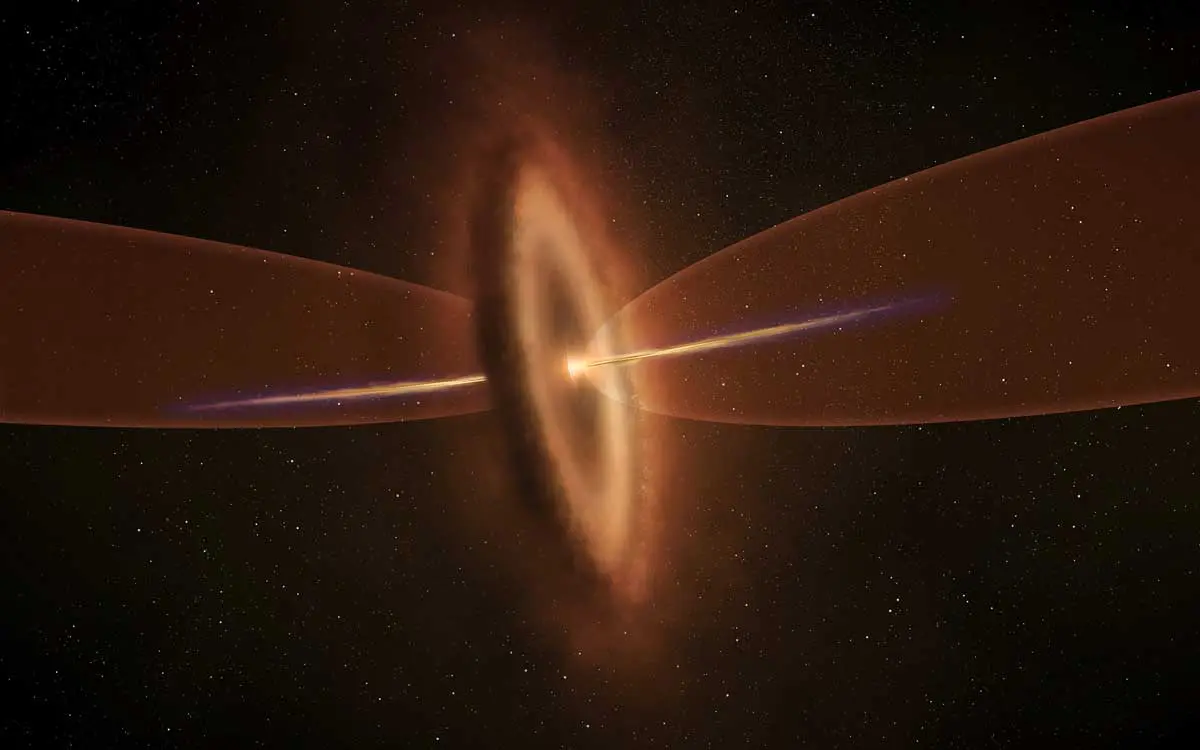

Baby star MMS5/OMC-3

Artist’s impression of the baby star MMS5/OMC-3. ALMA observations identified two gas streams from the protostar, a collimated fast jet and a wide-angle slow outflow, and found that the axes of the two gas flows are misaligned.

Credit: NAOJ